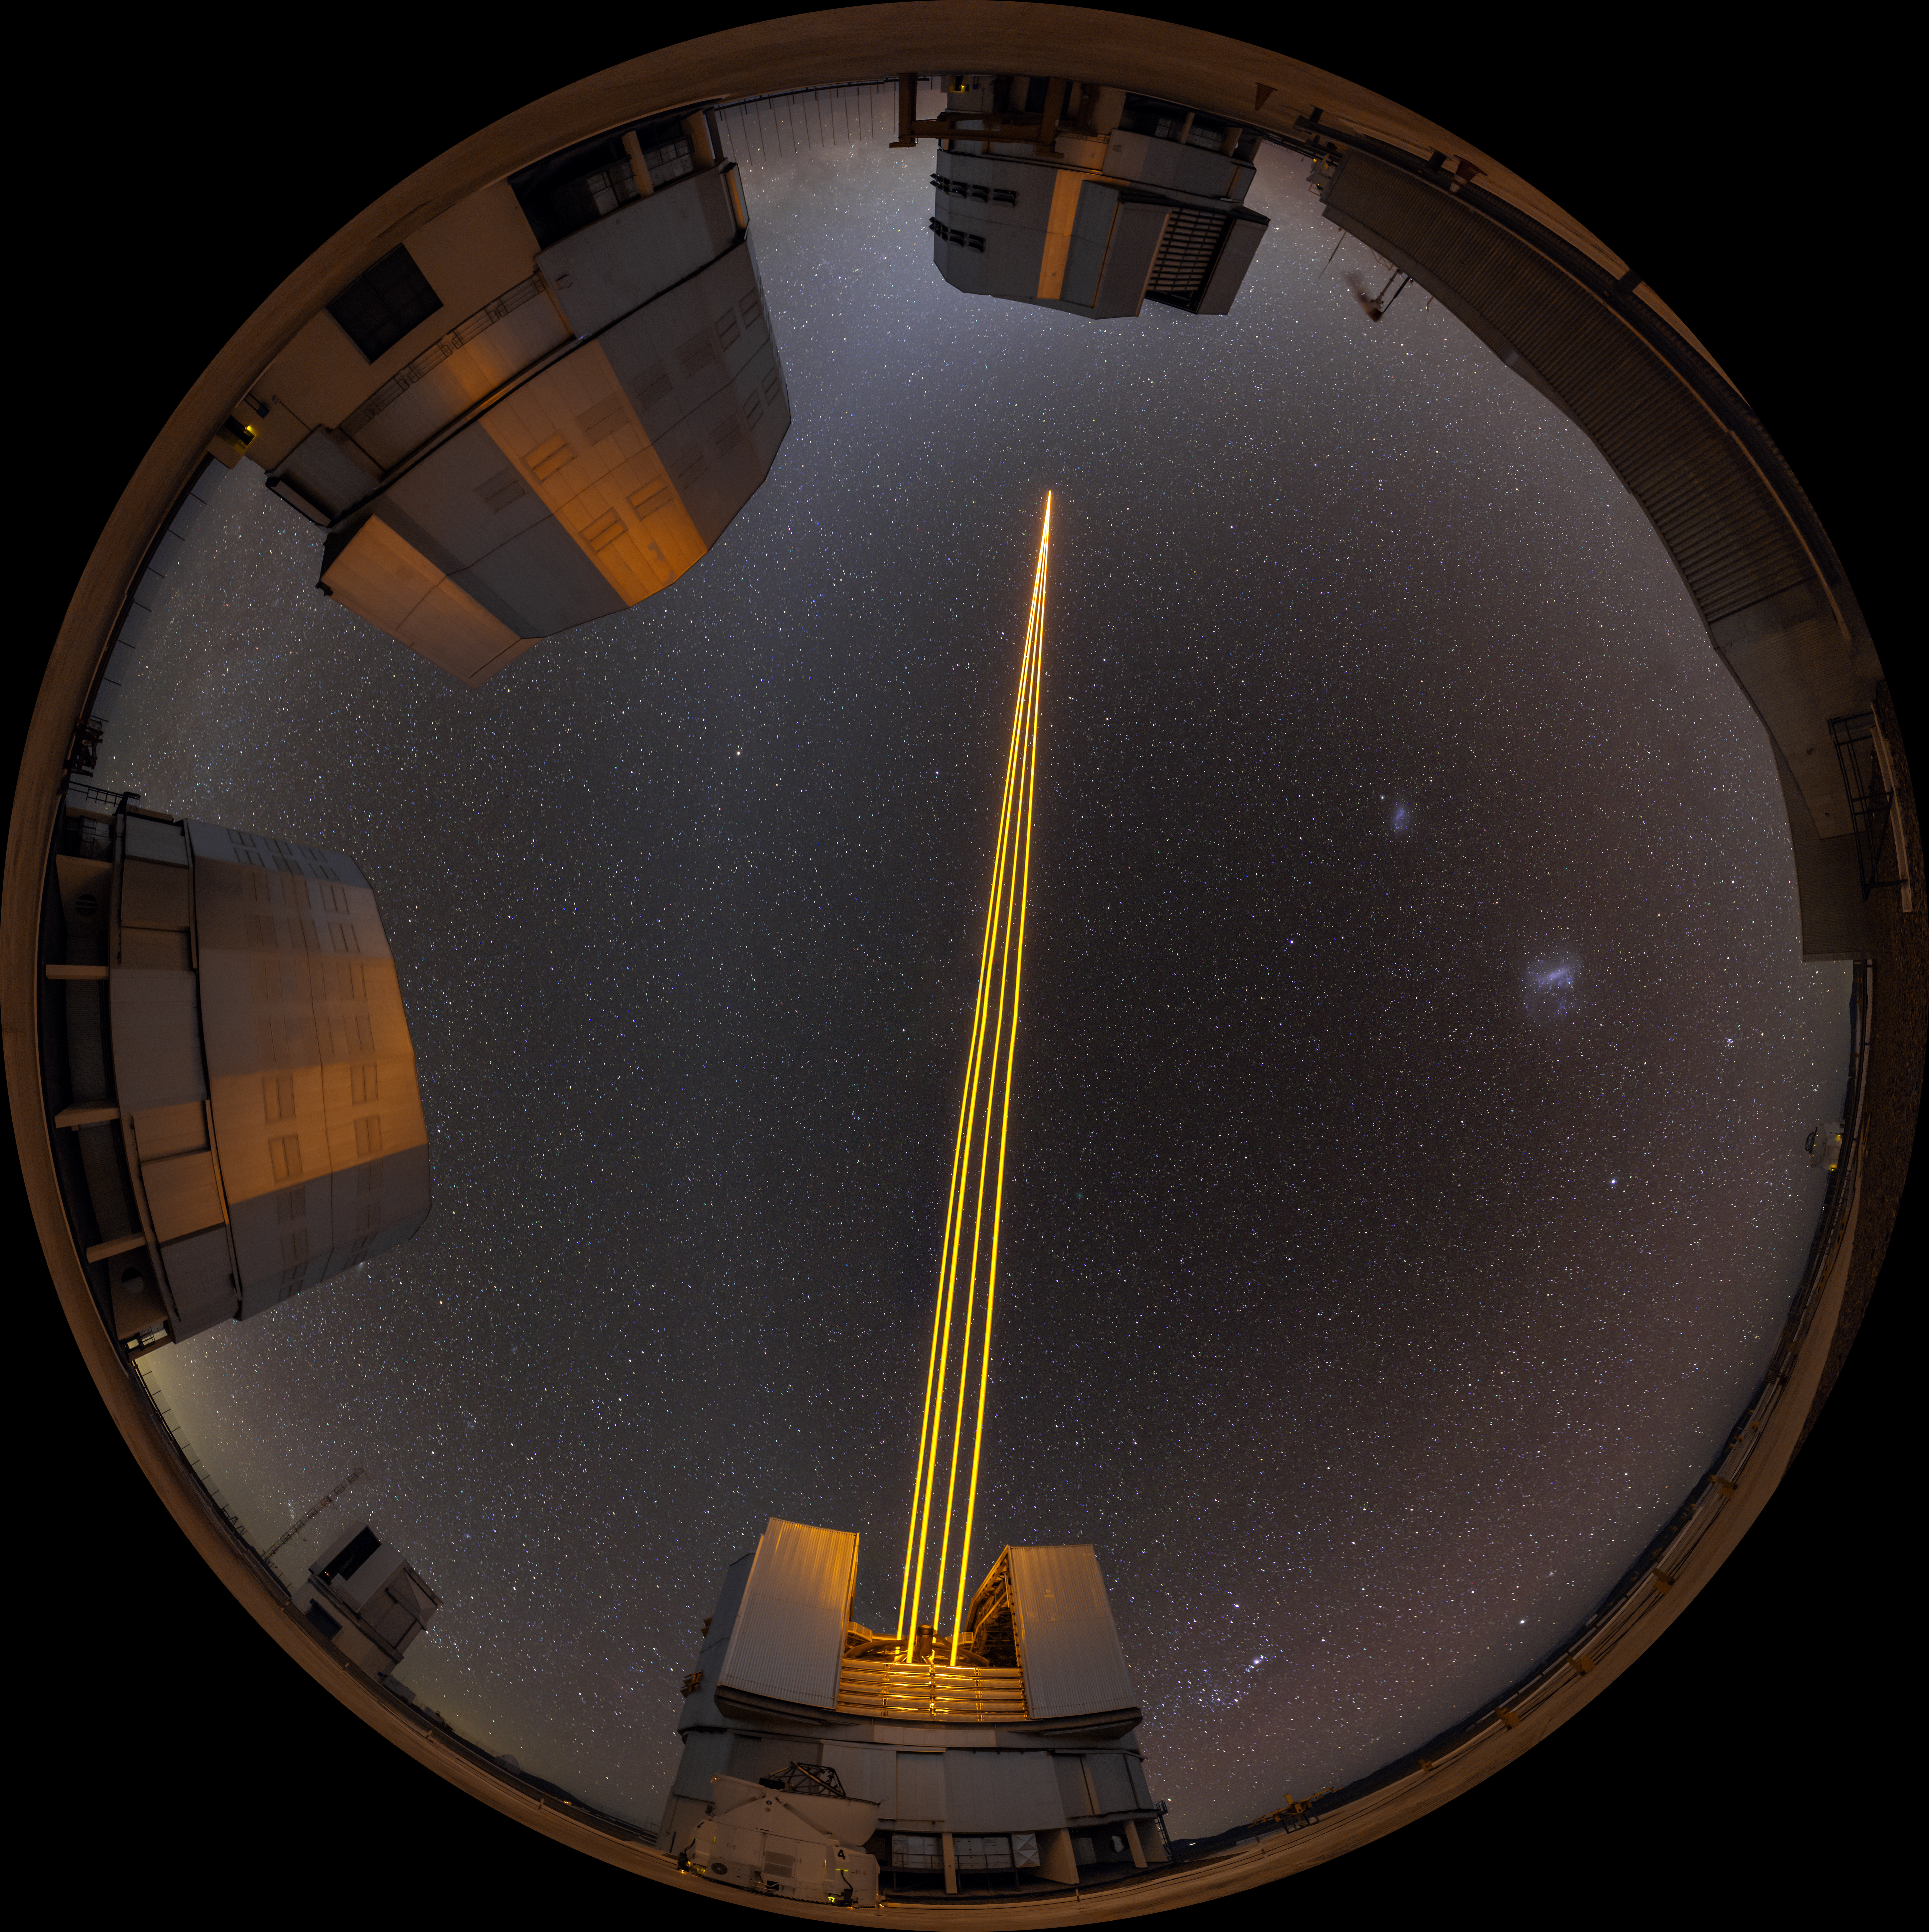

Circle of light

Laser light from Unit Telescope 4 (Yepun) of ESO's VLT cuts across the sky in this fisheye still from Paranal. The laser light creates an artificial guide star that is part of the state-of-the-art Adaptive Optics technology, a system that corrects the blurring effects of the Earth's atmosphere to create sharper images of the sky, allowing astronomers to study the Universe in greater detail. The other three unit telescopes are also visible around the edge of the fisheye, anticlockwise from the top: Antu, Kueyen and Melipal.

Credit: S. Stroebele/ESO